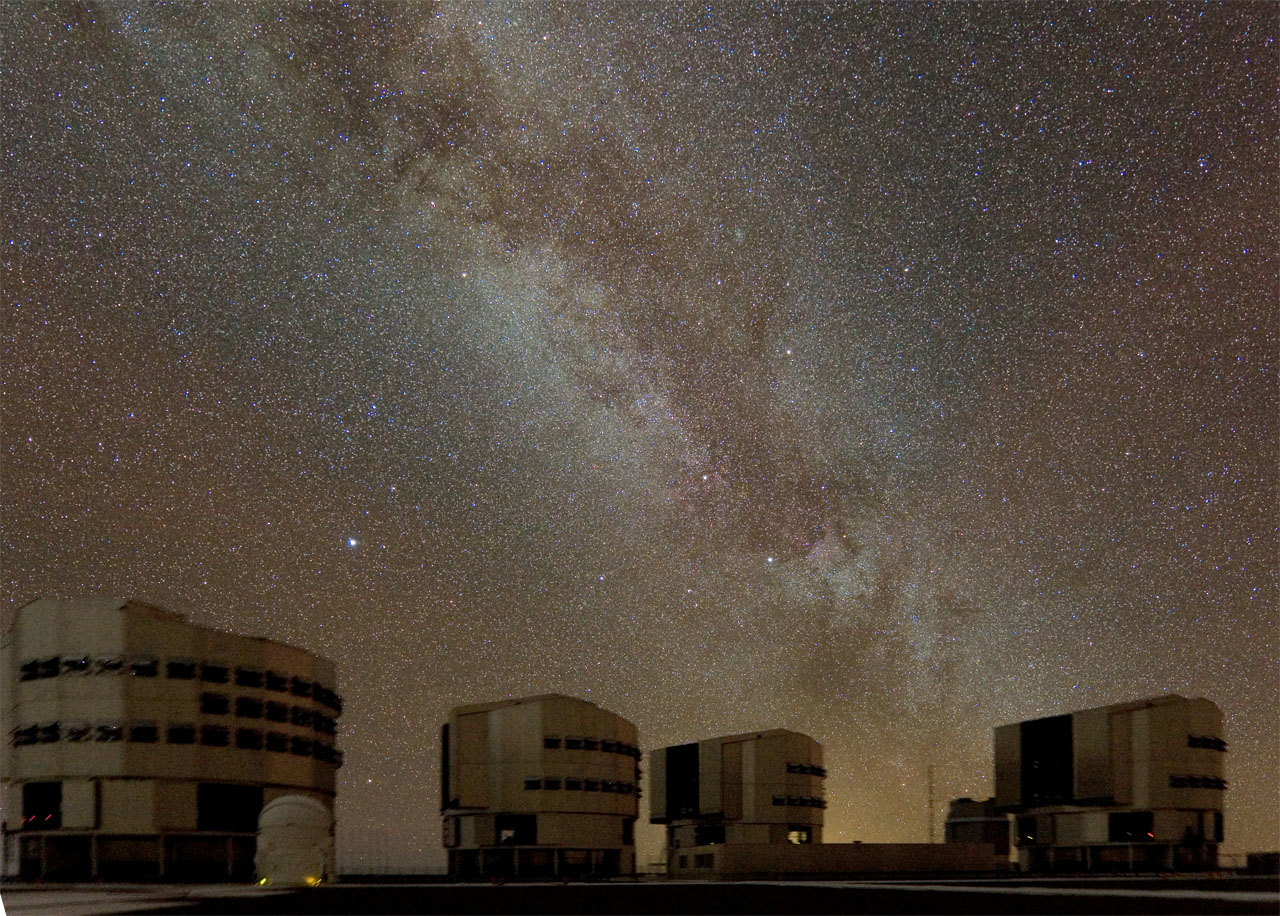

Milky Way above Paranal

A night of work for the Paranal Observatory, in the Chilean Atacama Desert. This picture, taken on 20 September, shows the incredible beauty of the night sky above the most advanced telescope in the world, ESO's Very Large Telescope. The Milky Way is clearly seen in this superb image.

Credit: S. Deiries/ESO